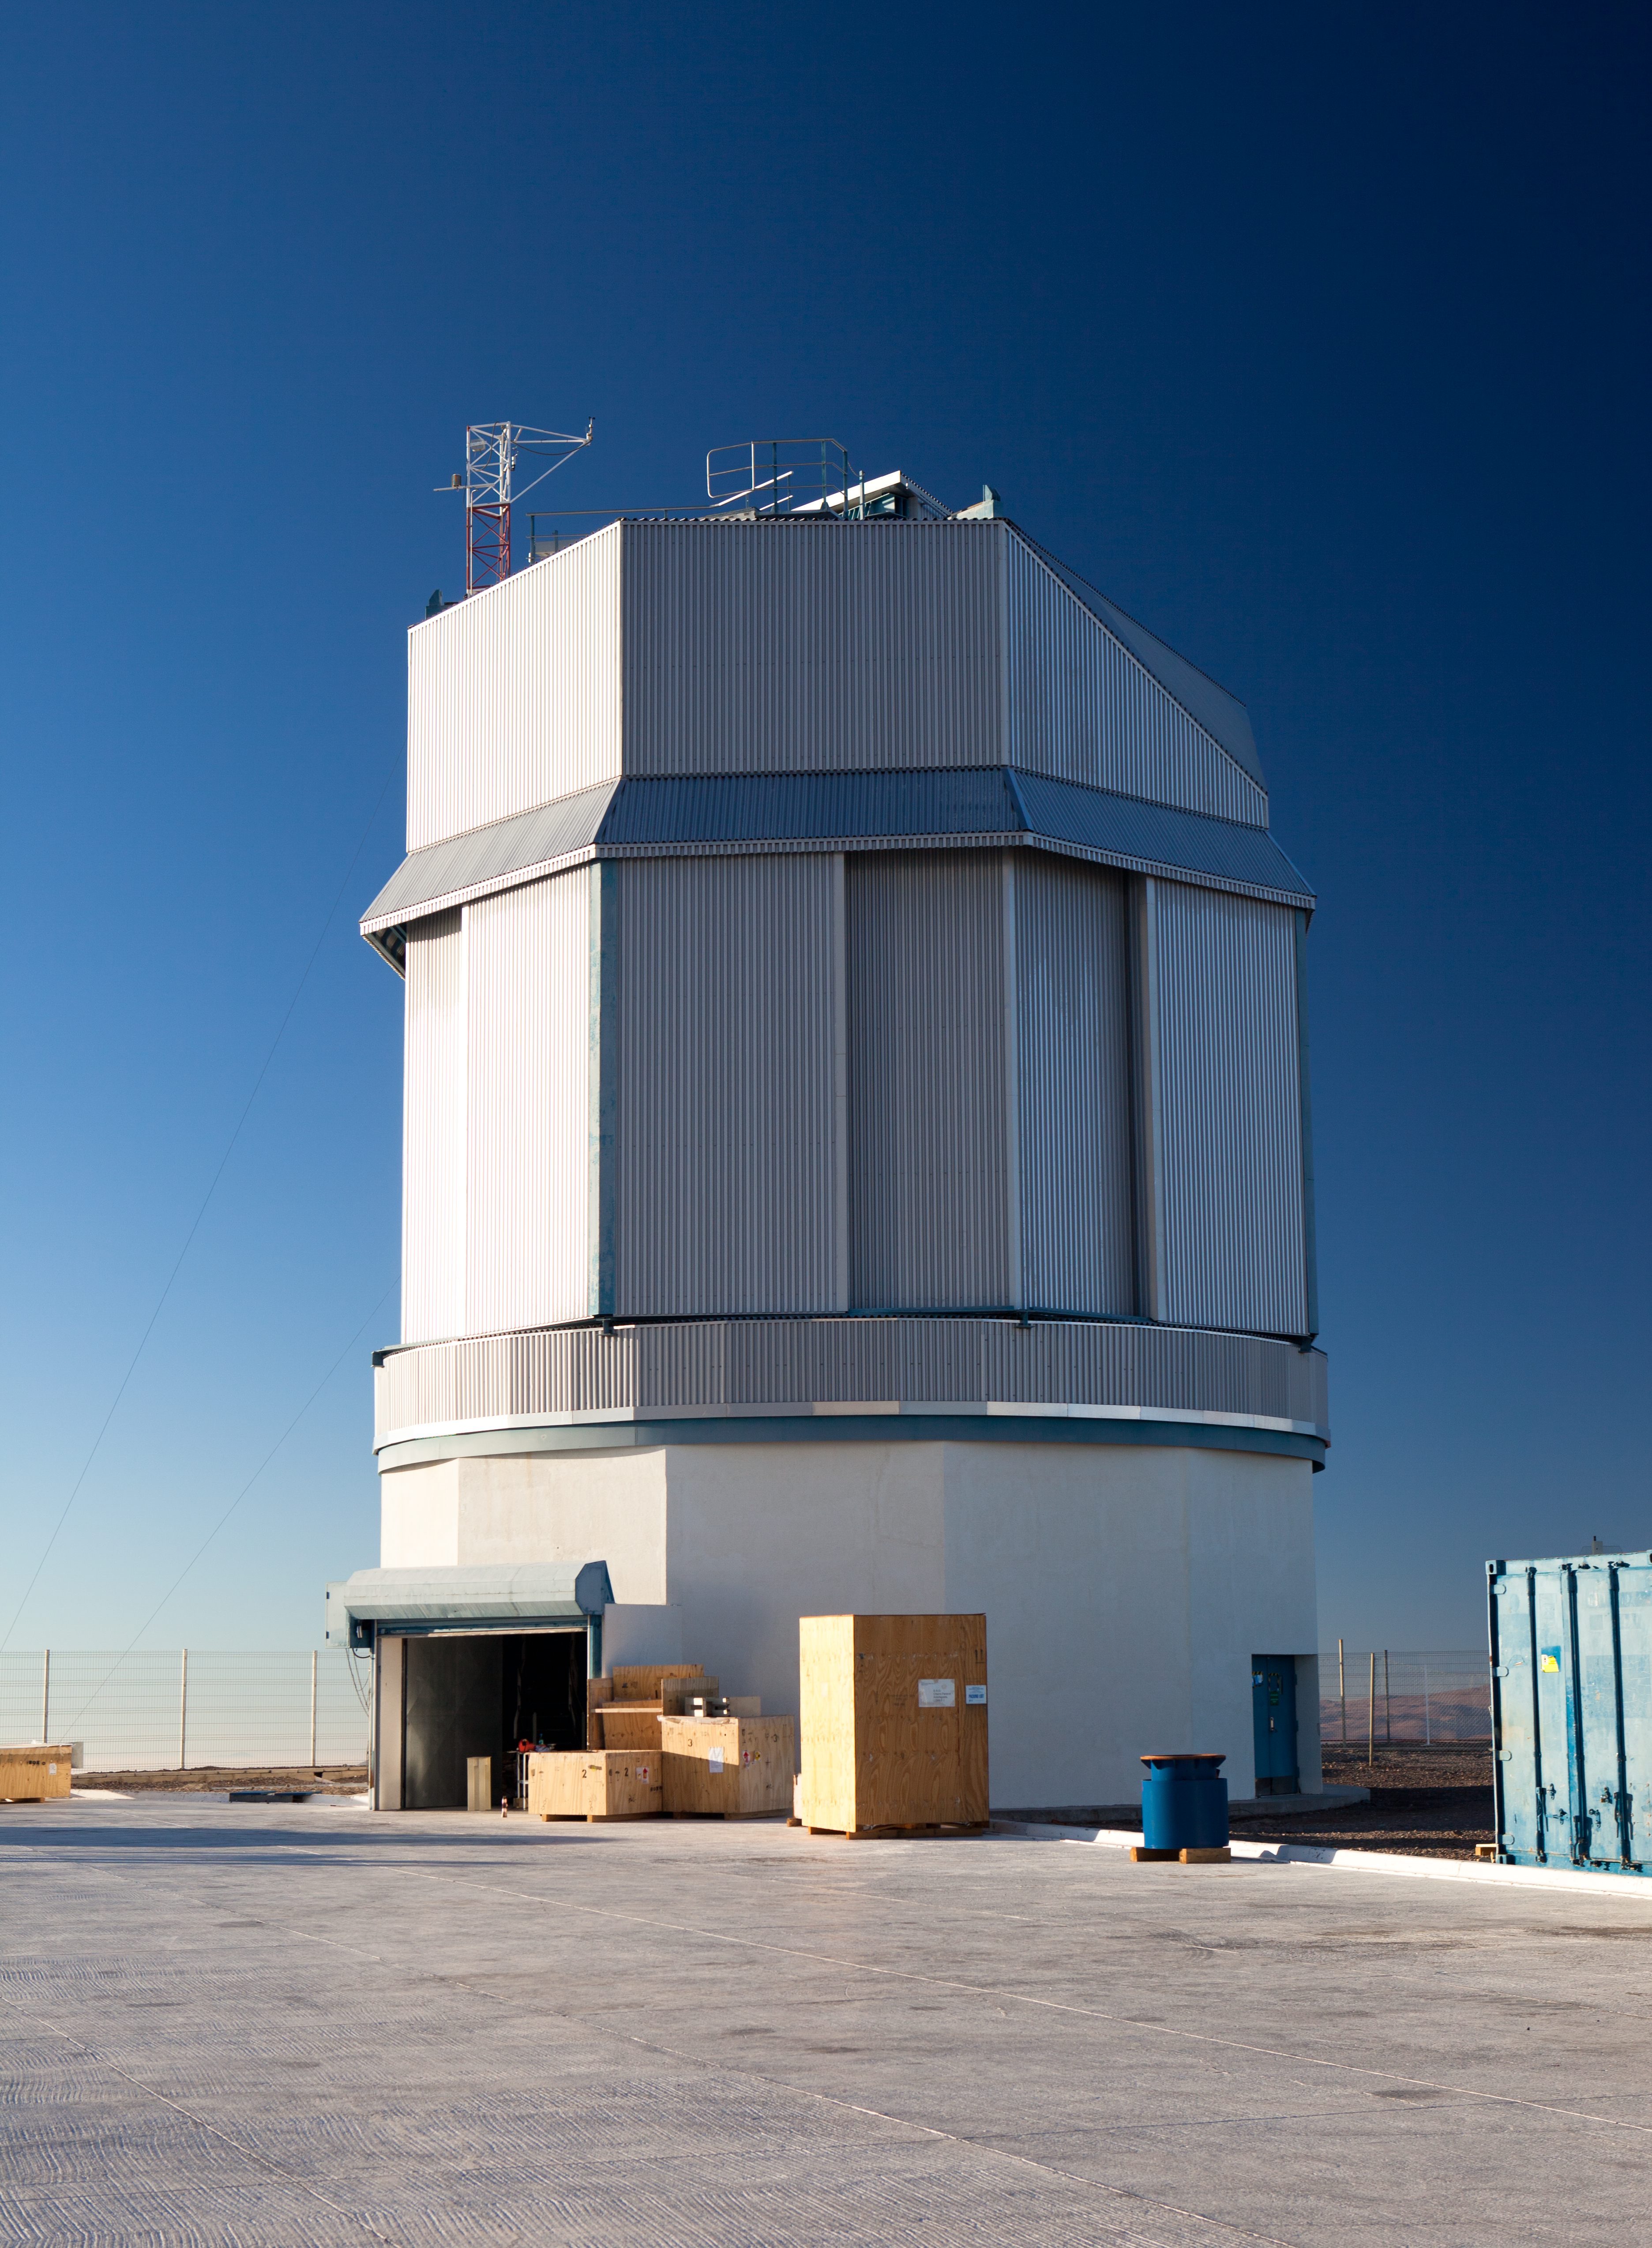

The VLT Survey Telescope (VST)

The VLT Survey Telescope (VST) is a state-of-the-art 2.6-metre telescope equipped with OmegaCAM, a monster 268 megapixel CCD camera with a field of view four times the area of the full Moon. It is designed to survey the sky in the visible light and to complement the 4.1-metre VISTA (the Visible and Infrared Survey Telescope for Astronomy) infrared survey telescope.

Credit: ESO